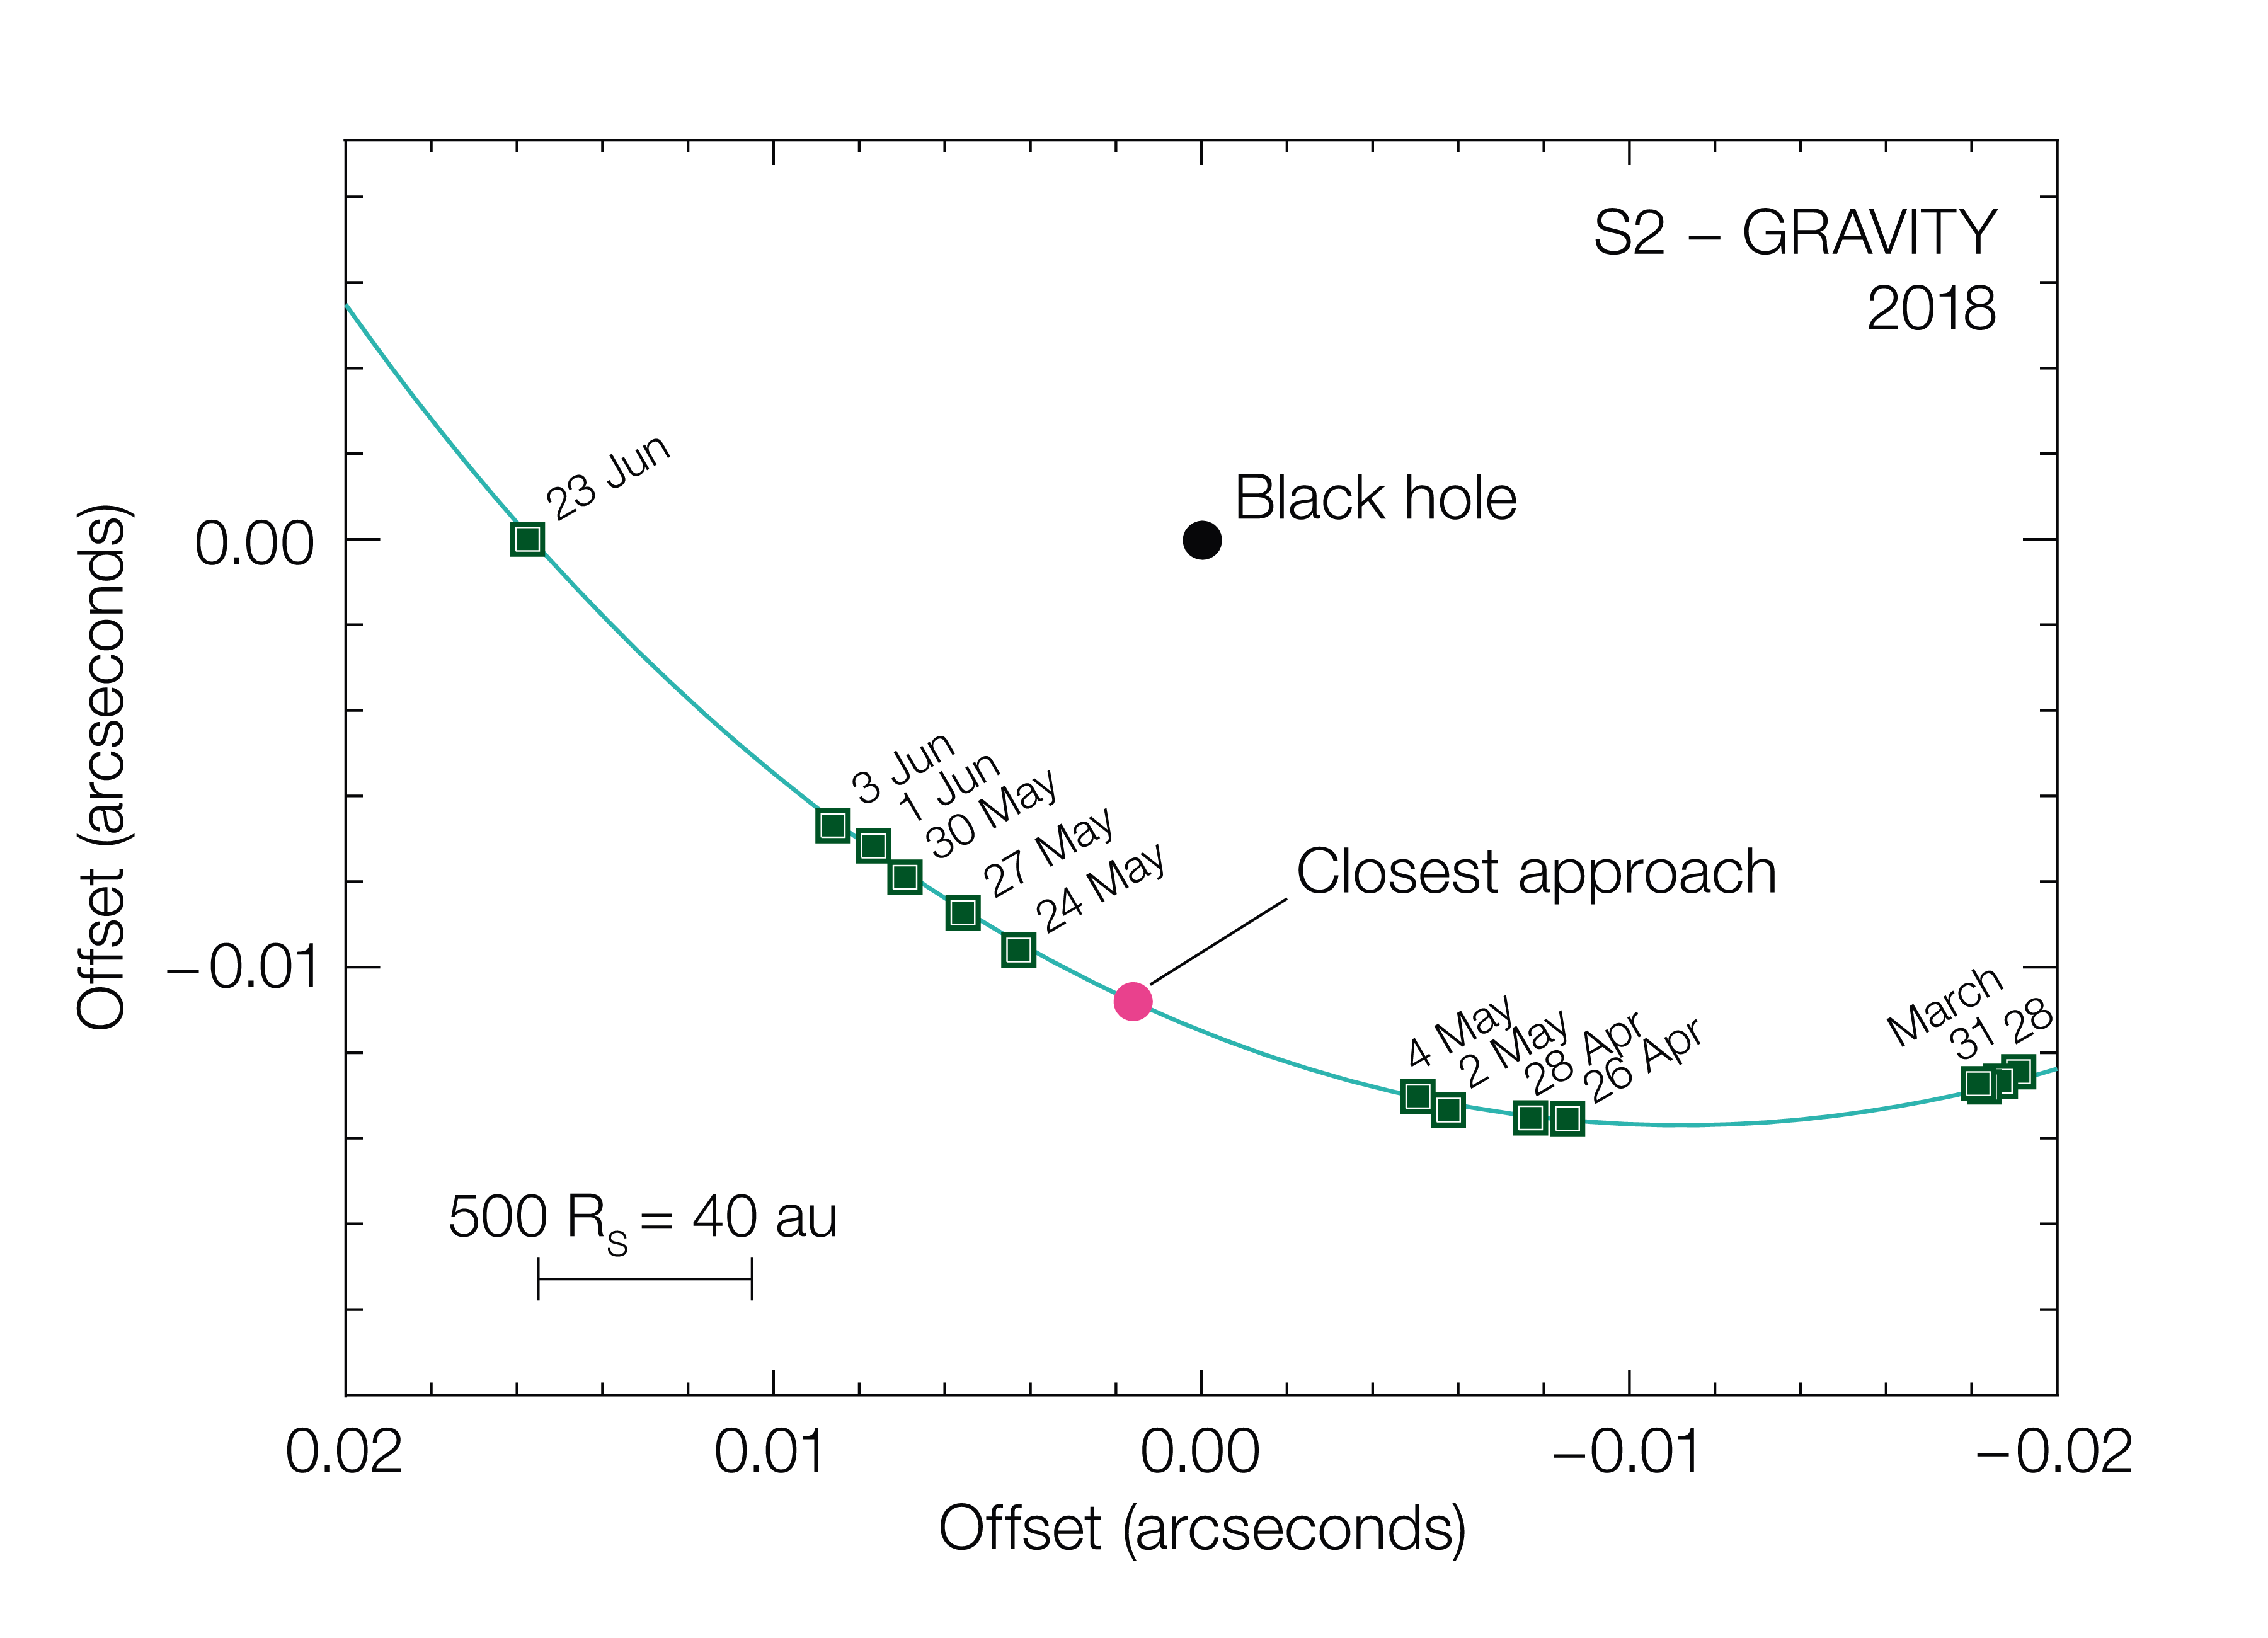

The daily motion of the S2 star as seen with GRAVITY

This diagram shows the motion of the star S2 as it passes close to the supermassive black hole at the centre of the Milky Way. It was compiled from observations with the GRAVITY instrument in the VLT interferometer. At this point the star was travelling at nearly 3% of the speed of light and its shift in position can be seen from night to night. The sizes of the star and the black hole are not to scale.

Credit: ESO/MPE/GRAVITY Collaboration